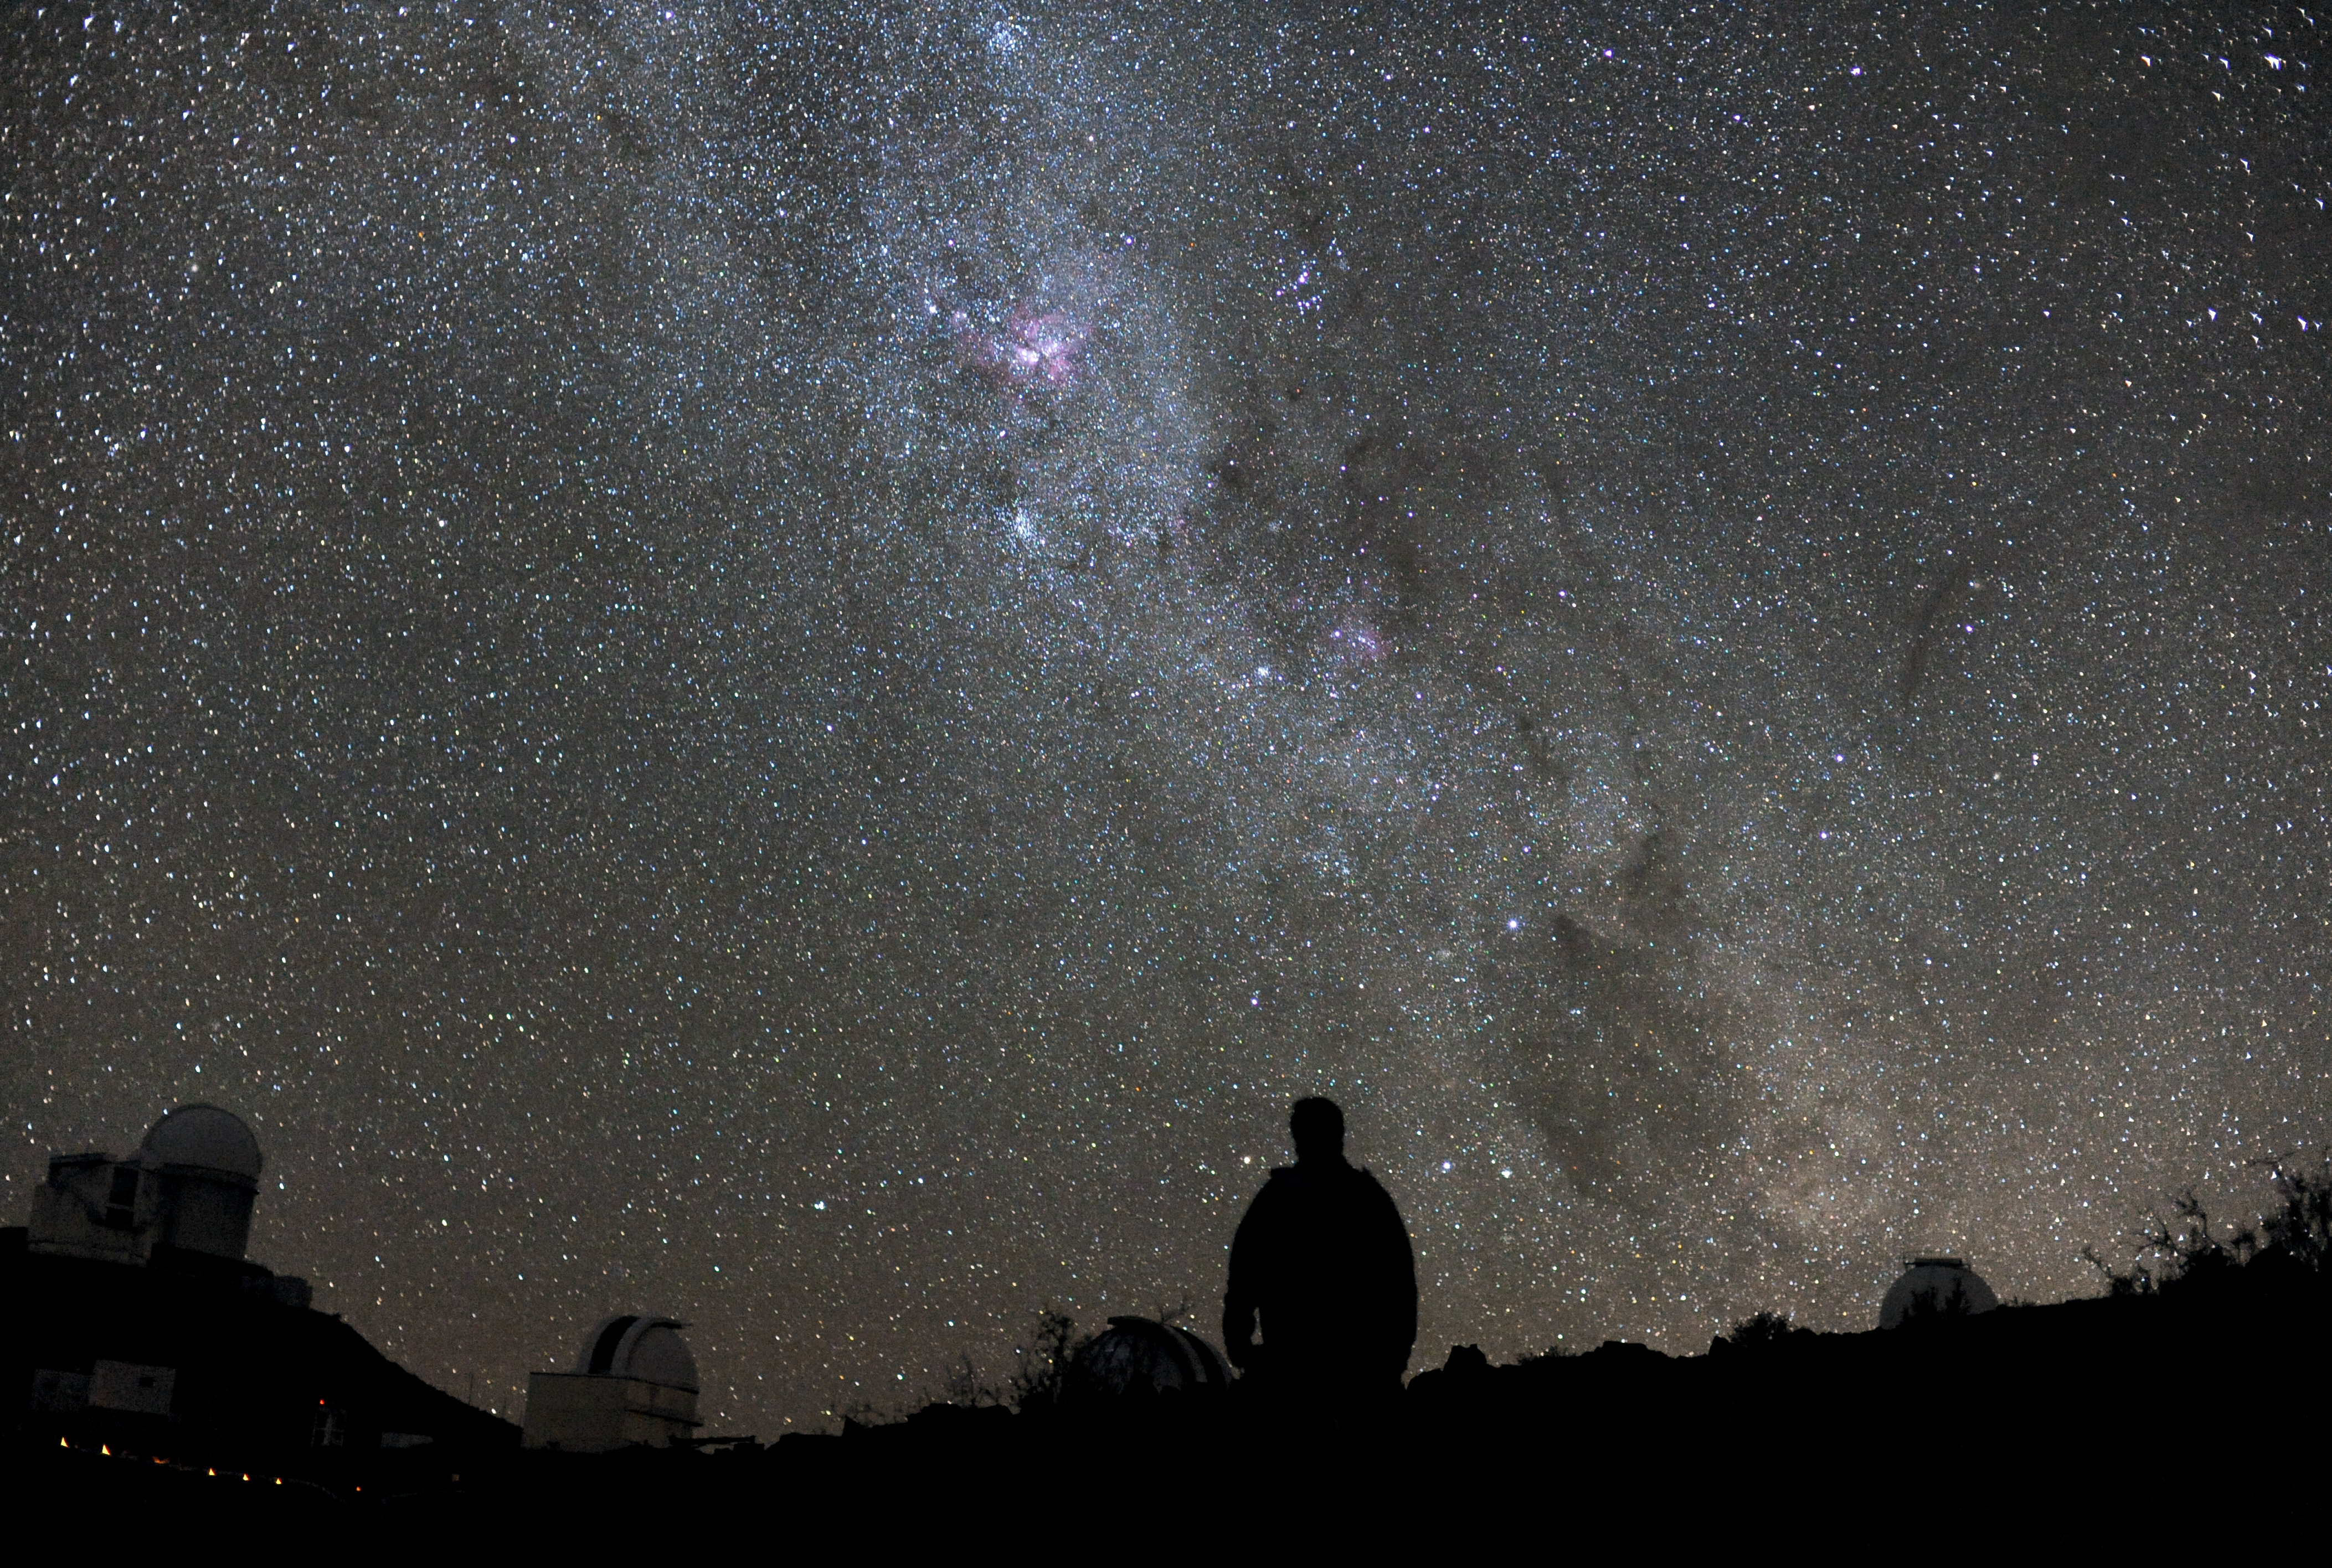

Starry night at La Silla

A piercingly bright curtain of stars is the backdrop for this beautiful image taken by astronomer Håkon Dahle. The silhouetted figure in the foreground is Håkon himself surrounded by just a couple of the great dark domes that litter the mountain of ESO’s La Silla Observatory.

Many professional astronomers are also keen photographers — and who could blame them? ESO sites in the Atacama Desert are among the best places on Earth for observing the stars, and for the same reason, are amazing places for photographing the night sky.

Håkon took these photos while on a week-long observing run at the MPG/ESO 2.2 -telescope. During this time, the telescope was occasionally handed over to a different observing team, giving Håkon the opportunity to admire the starry night — as well as to capture it for the rest of us to see.

The Milky Way is brighter in the Southern Hemisphere than in the North, because of the way our planet’s southern regions point towards the dense galactic centre. But even in the South, the Milky Way in the night sky is quite faint in the sky. For most of us, light pollution from our cities and even the Moon can outshine the faint glow of the galaxy, hiding it from view.

One of the best aspects of La Silla Observatory is that it is far away from bright city lights, giving it some of the darkest night skies on Earth. The atmosphere is also very clear, so there is no haze to further muddy your vision. The skies at La Silla are so dark that it is possible to see a shadow cast by the light of the Milky Way alone.

Håkon submitted this photograph to the Your ESO Pictures Flickr group. The Flickr group is regularly reviewed and the best photos are selected to be featured in our popular Picture of the Week series, or in our gallery.

Credit: ESO/H. Dahle